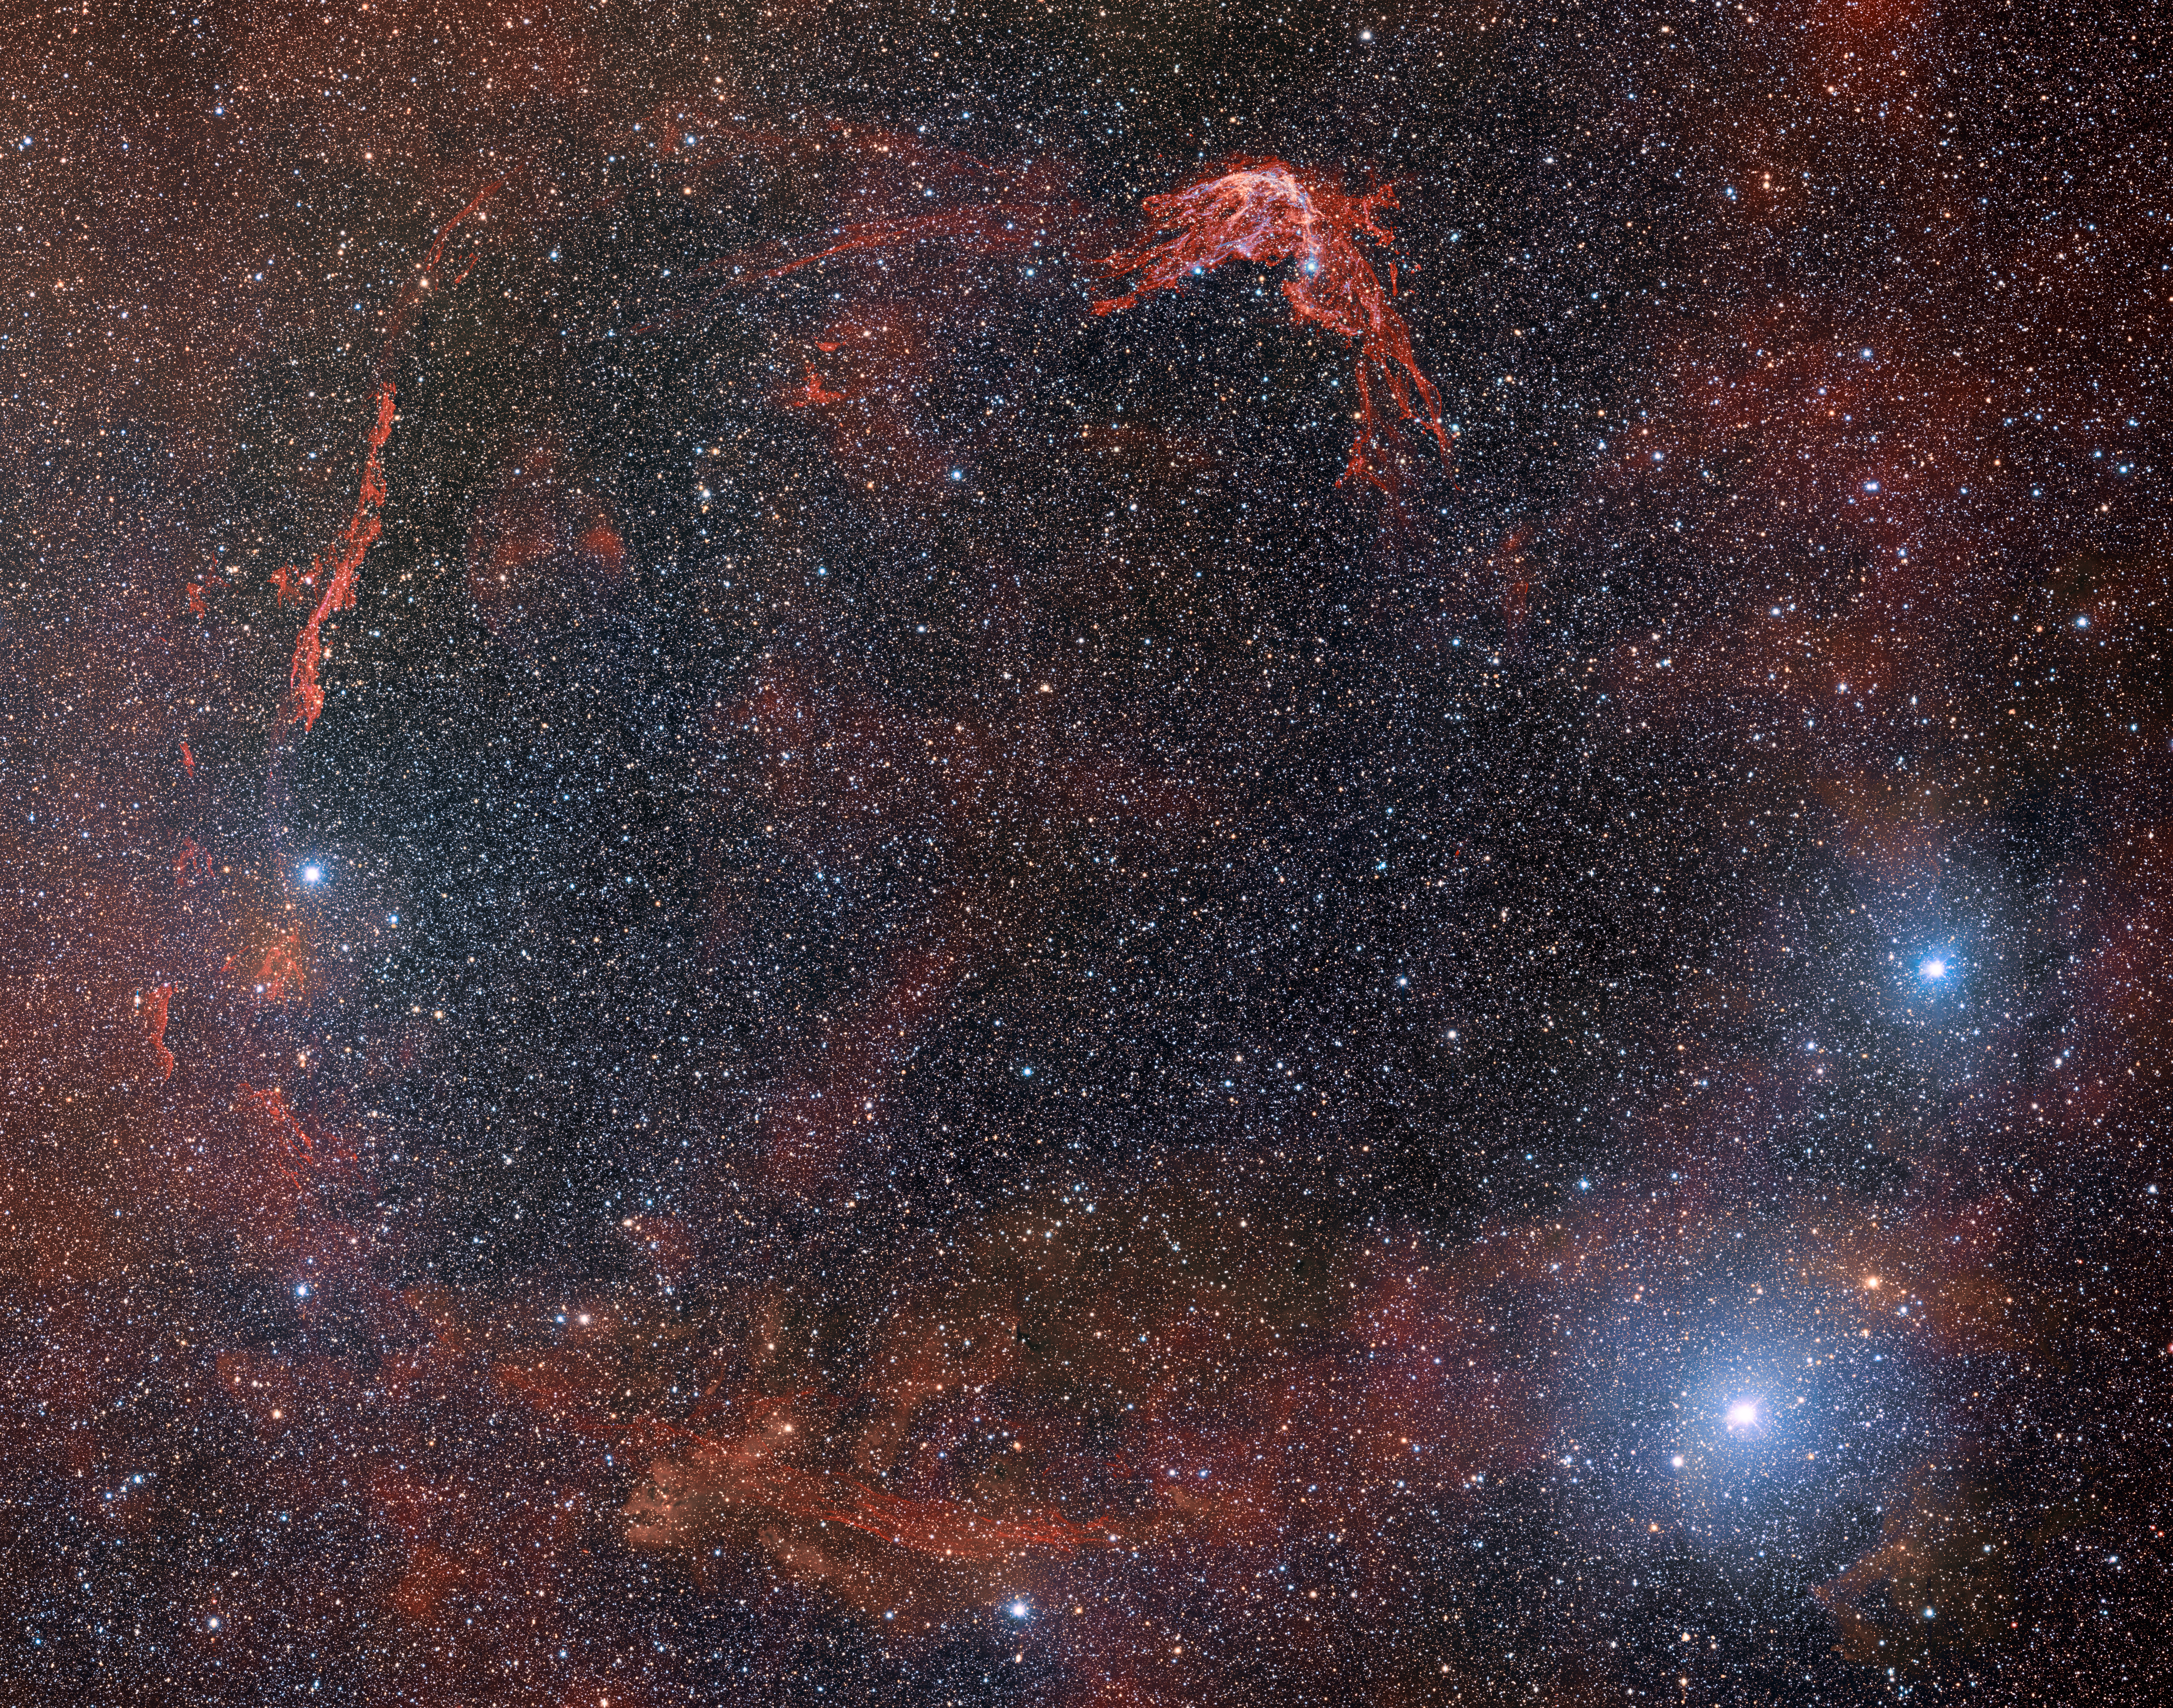

DECam Images RCW 86, Remains of Supernova Witnessed in 185

The tattered shell of the first-ever recorded supernova was captured by the US Department of Energy-fabricated Dark Energy Camera, which is mounted on the National Science Foundation’s (NSF) Víctor M. Blanco 4-meter Telescope at Cerro Tololo Inter-American Observatory in Chile, a Program of NSF NOIRLab. A ring of glowing debris is all that remains of a white dwarf star that exploded more than 1800 years ago when it was recorded by Chinese astronomers as a ‘guest star’. This special image, which covers an impressive 45 arcminutes on the sky, gives a rare view of the entirety of this supernova remnant.

Credit: CTIO/NOIRLab/DOE/NSF/AURAT.A. Rector (University of Alaska Anchorage/NSF NOIRLab), J. Miller (Gemini Observatory/NSF NOIRLab), M. Zamani & D. de Martin (NSF NOIRLab)